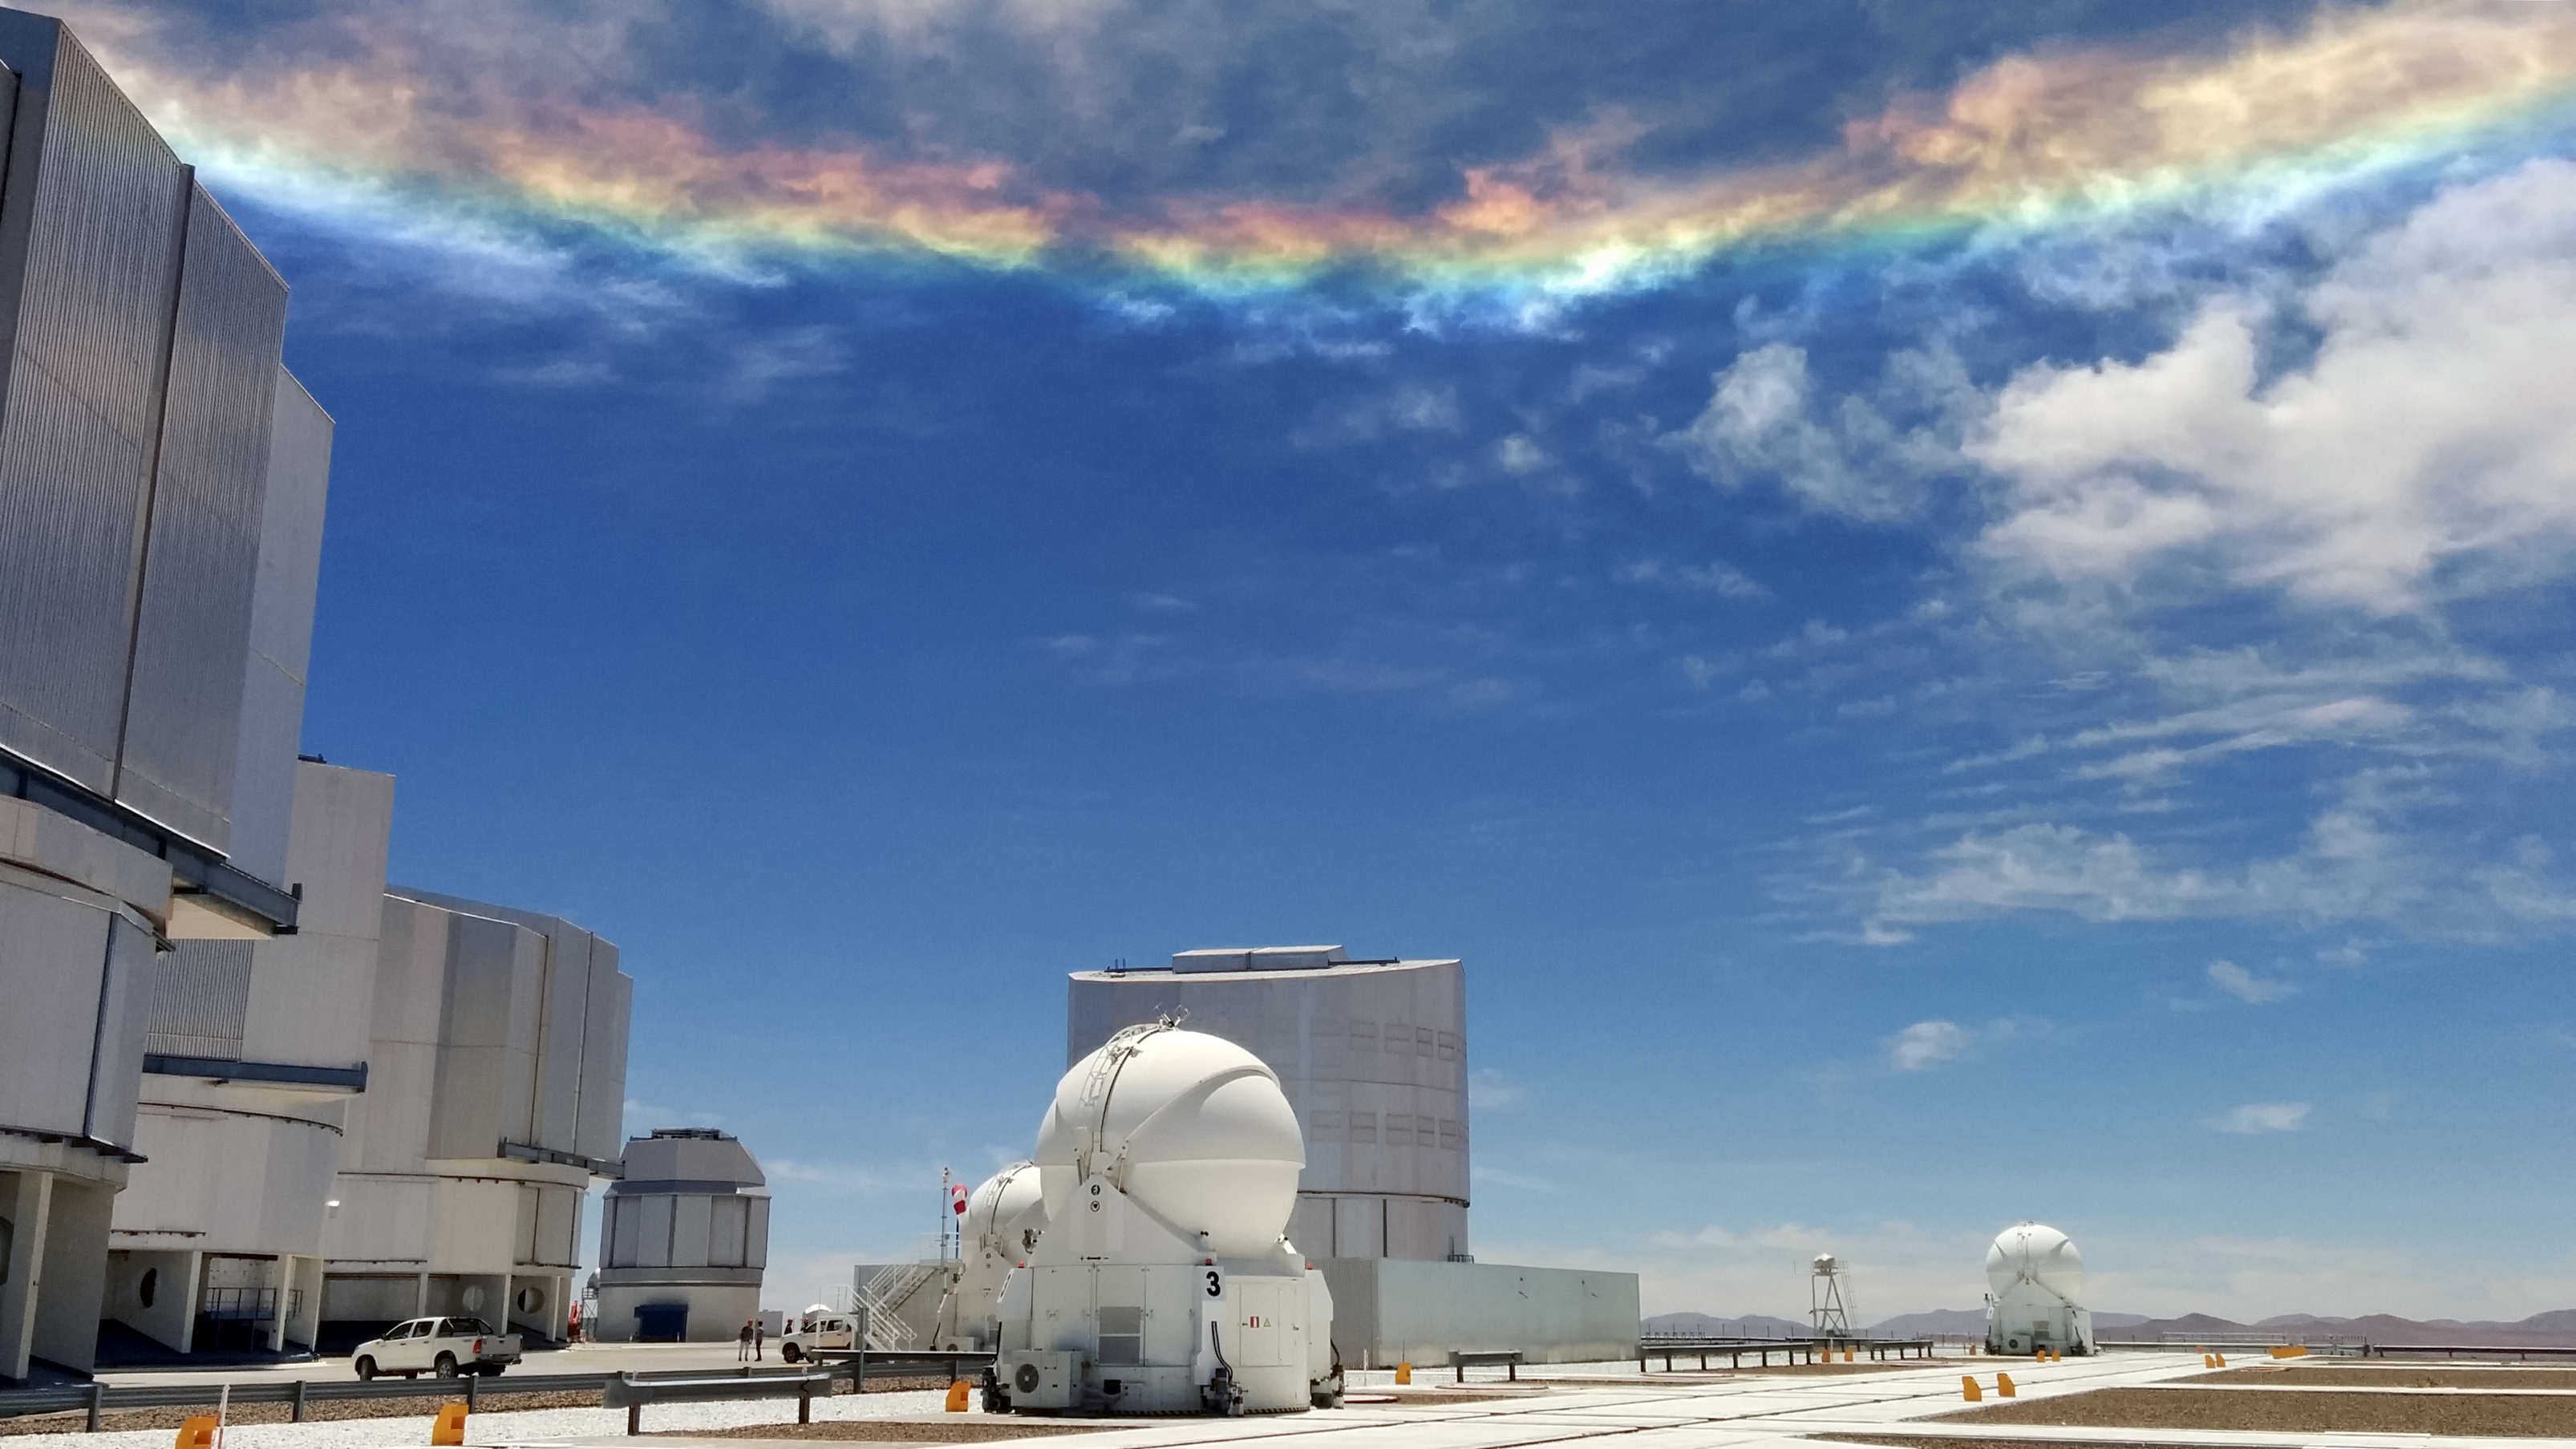

Reverse rainbow — but not quite

Sky phenomena are not reserved for the night alone. Despite its deceptive appearance, this light show is not a rainbow, but something more unusual. Here a relatively rare instance of a circumhorizontal arc, caused by particular refraction and reflection of light, casts vivid colours in the clouds over the site of ESO's Very Large Telescope (VLT), the world's most advanced visible-light astronomical observatory.

Credit: G. Ávila/ESO